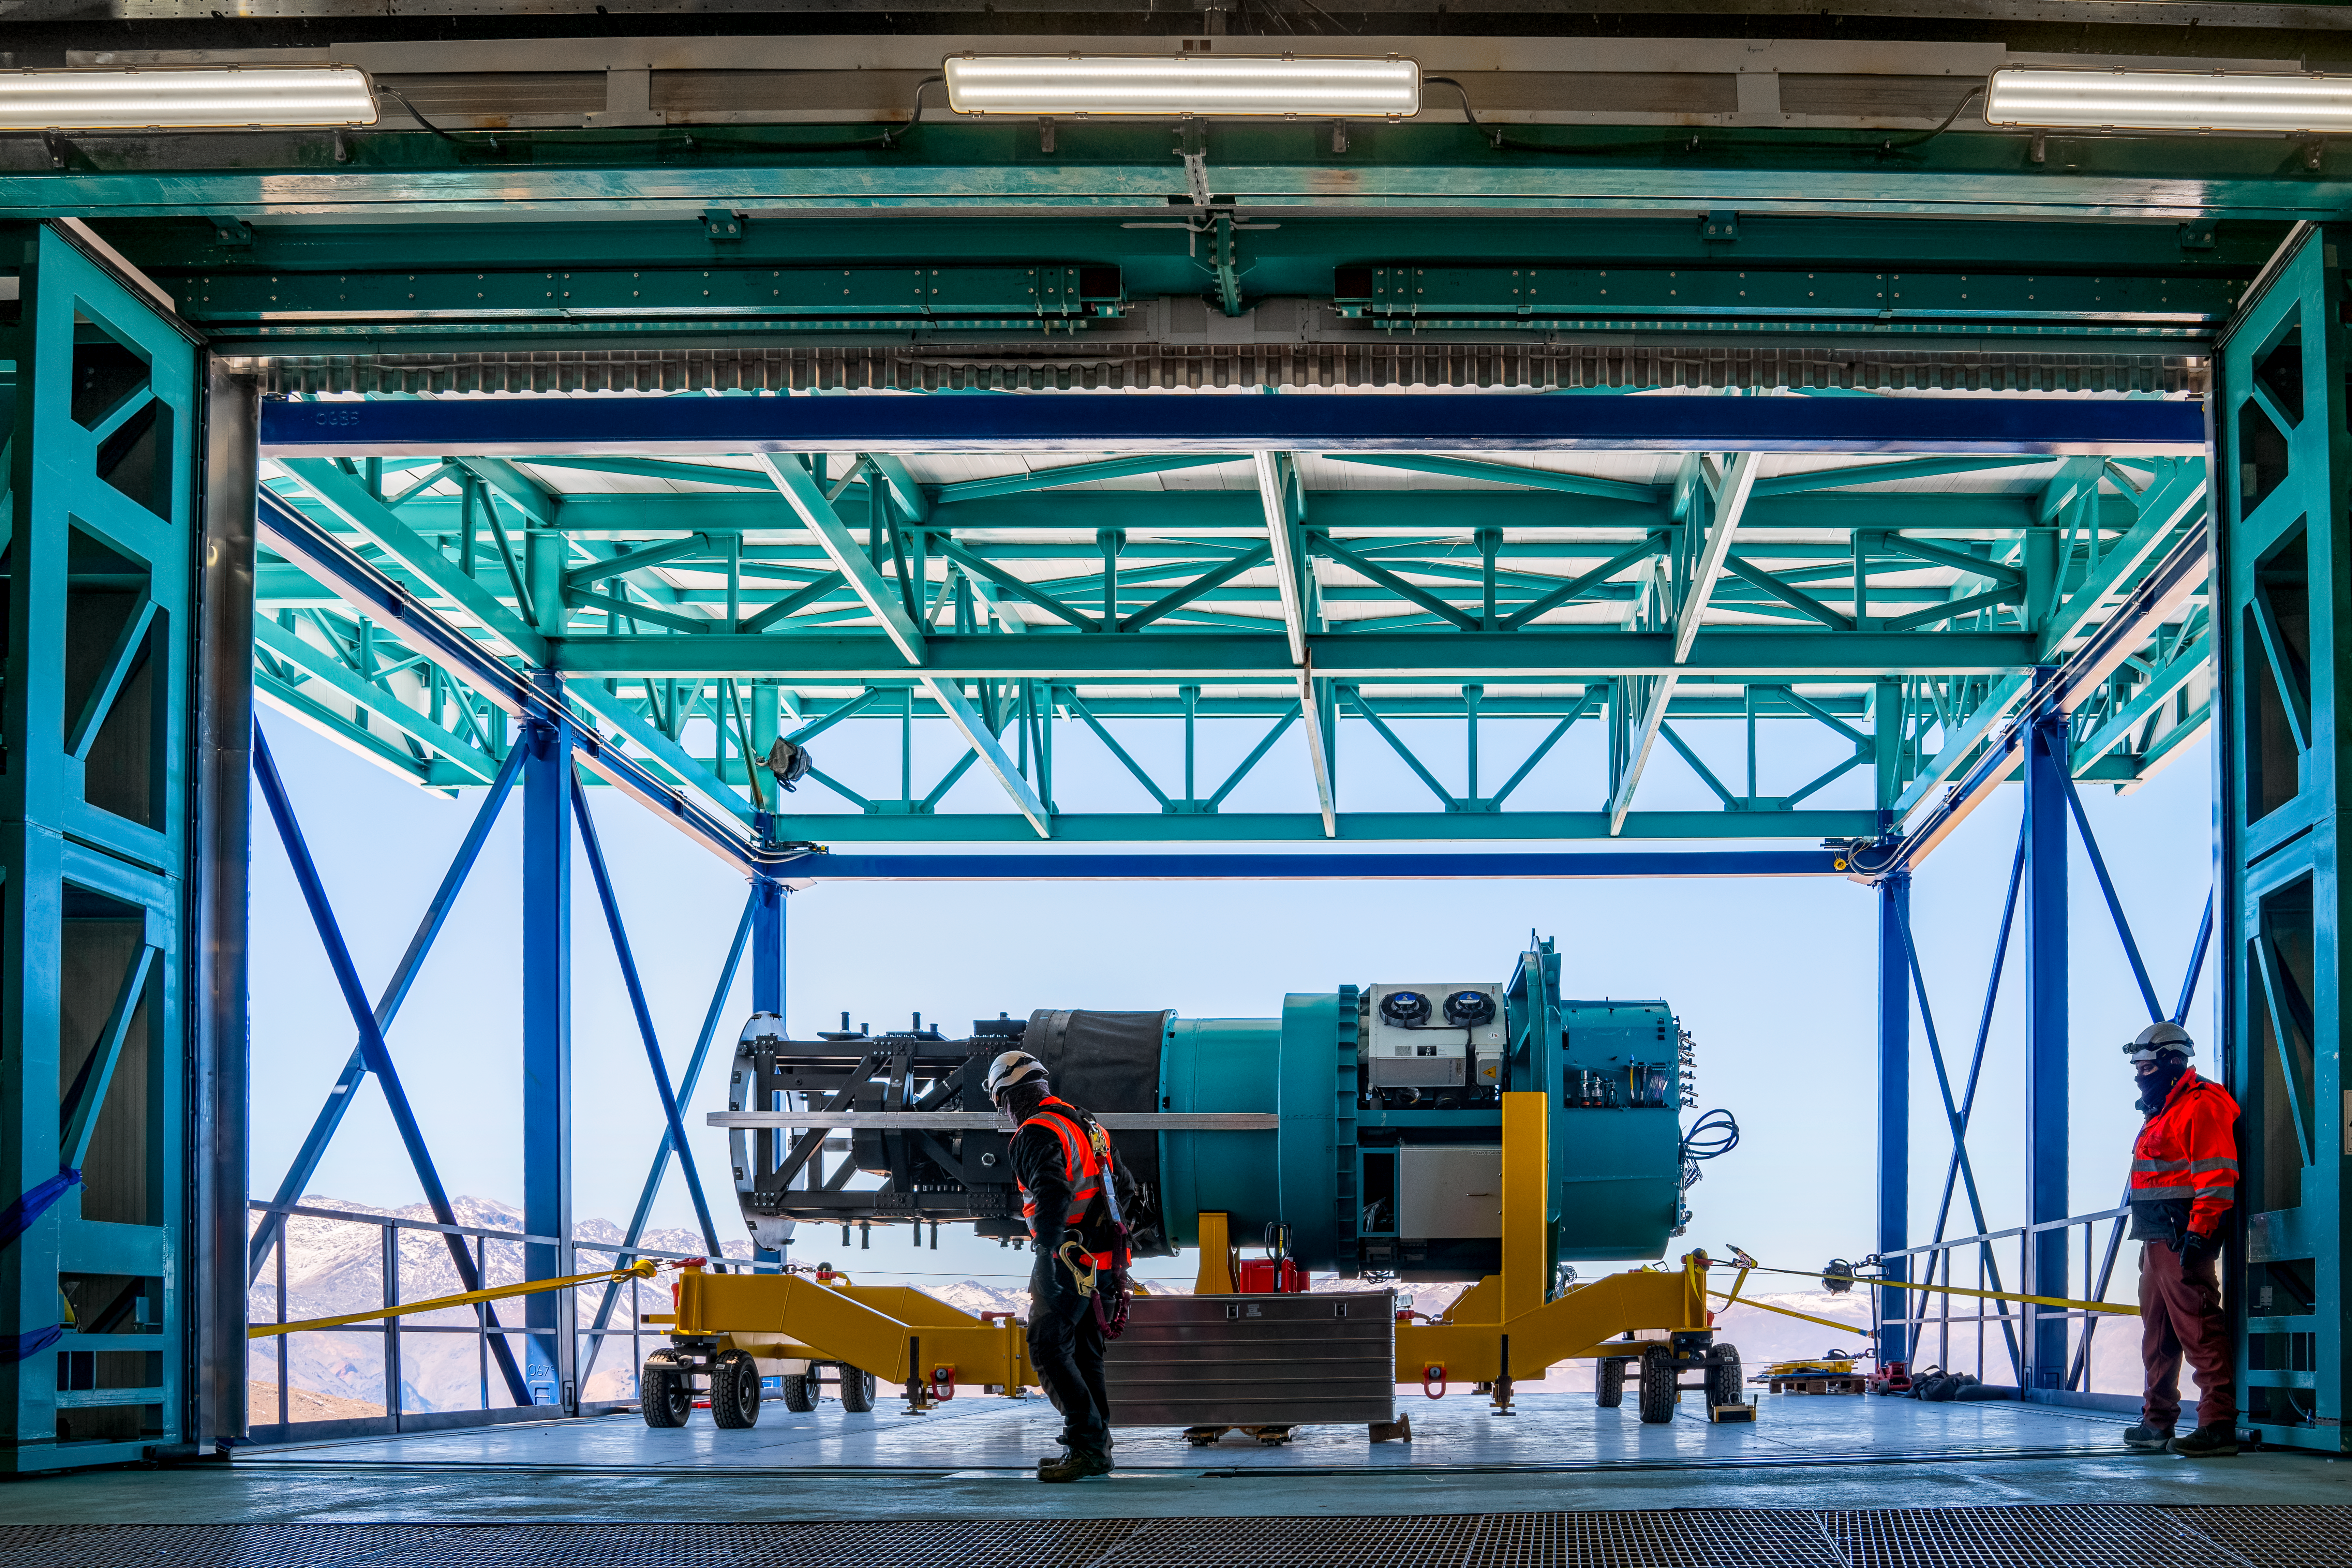

Rubin ComCam Install

Comcam Thursday 22

Credit: Rubin Observatory/NSF/AURA/H. Stockebrand